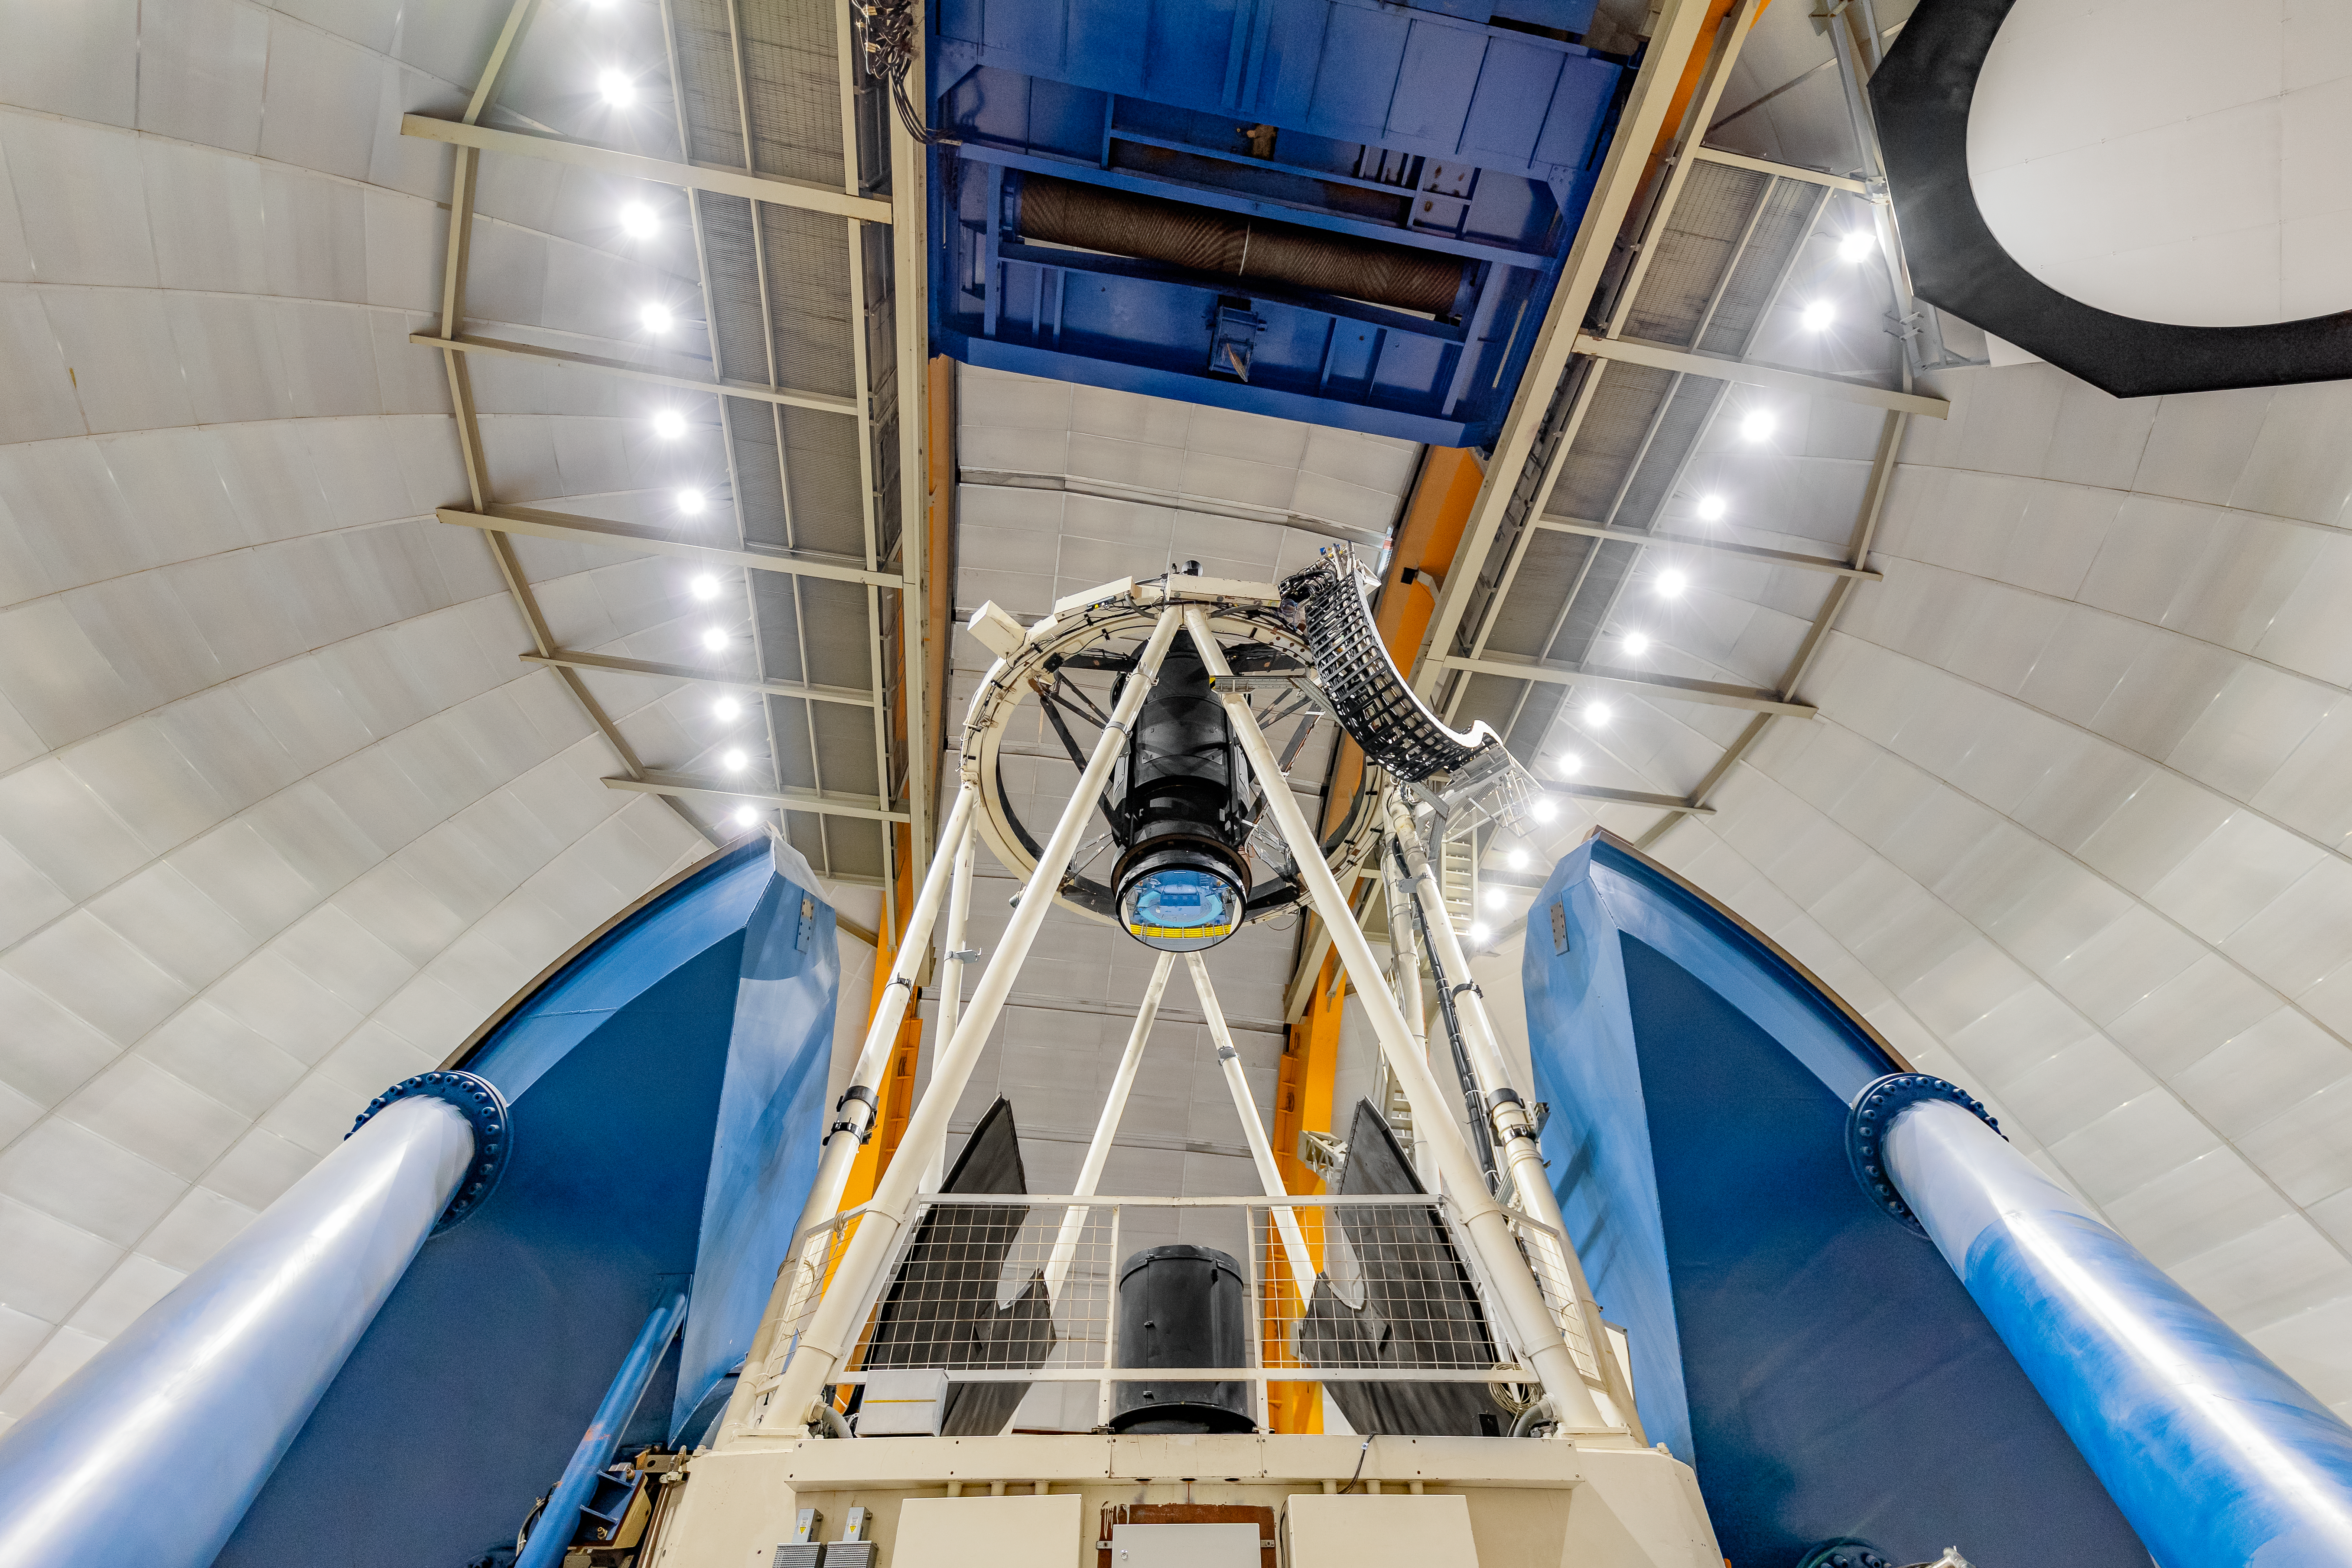

Víctor M. Blanco 4-meter Telescope Interior

The interior of the Víctor M. Blanco 4-meter Telescope on Cerro Tololo in Chile.

Credit: CTIO/NOIRLab/NSF/AURA/ T. Slovinský